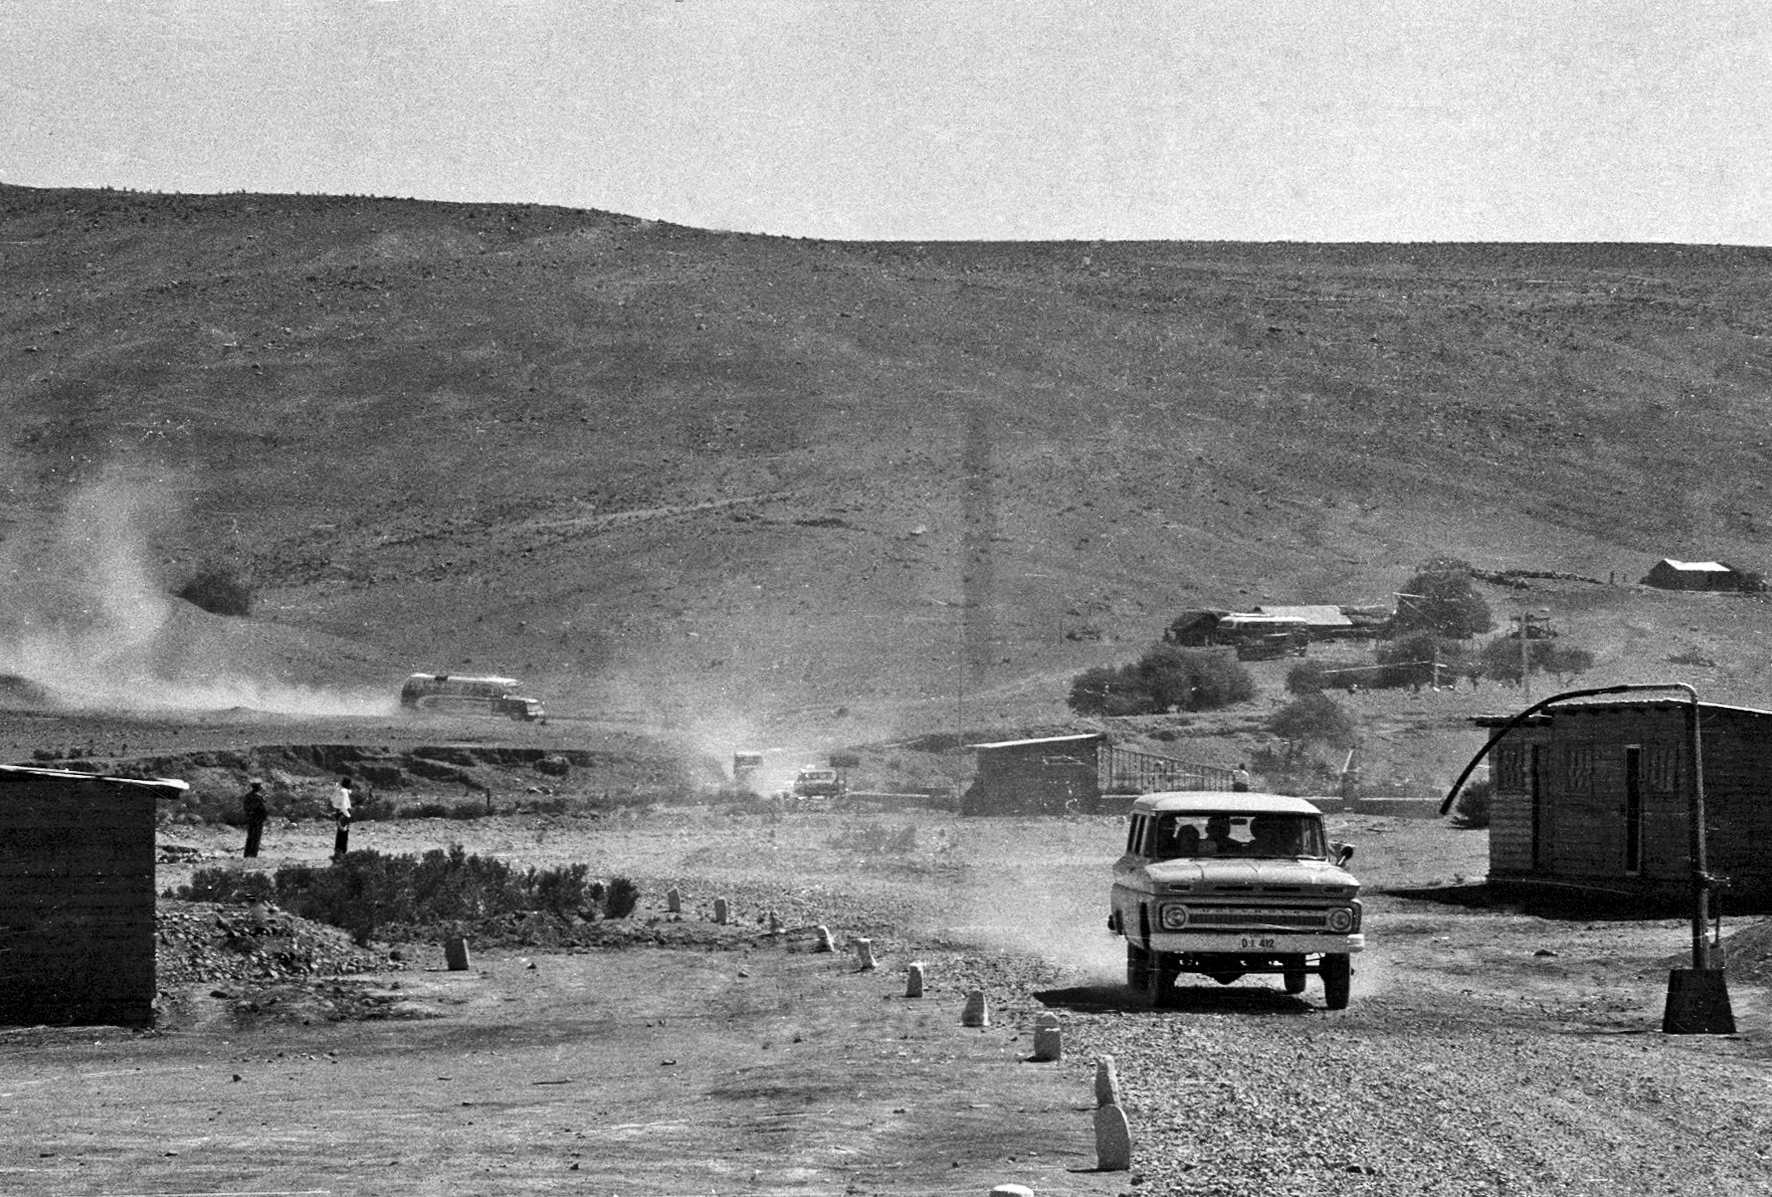

Constructing La Silla observatory and the Pelicano Camp

Photograph from the early construction of the Pelicano Camp and La Silla observatory, which spanned from May 1965 to December 1969.

Credit: ESO